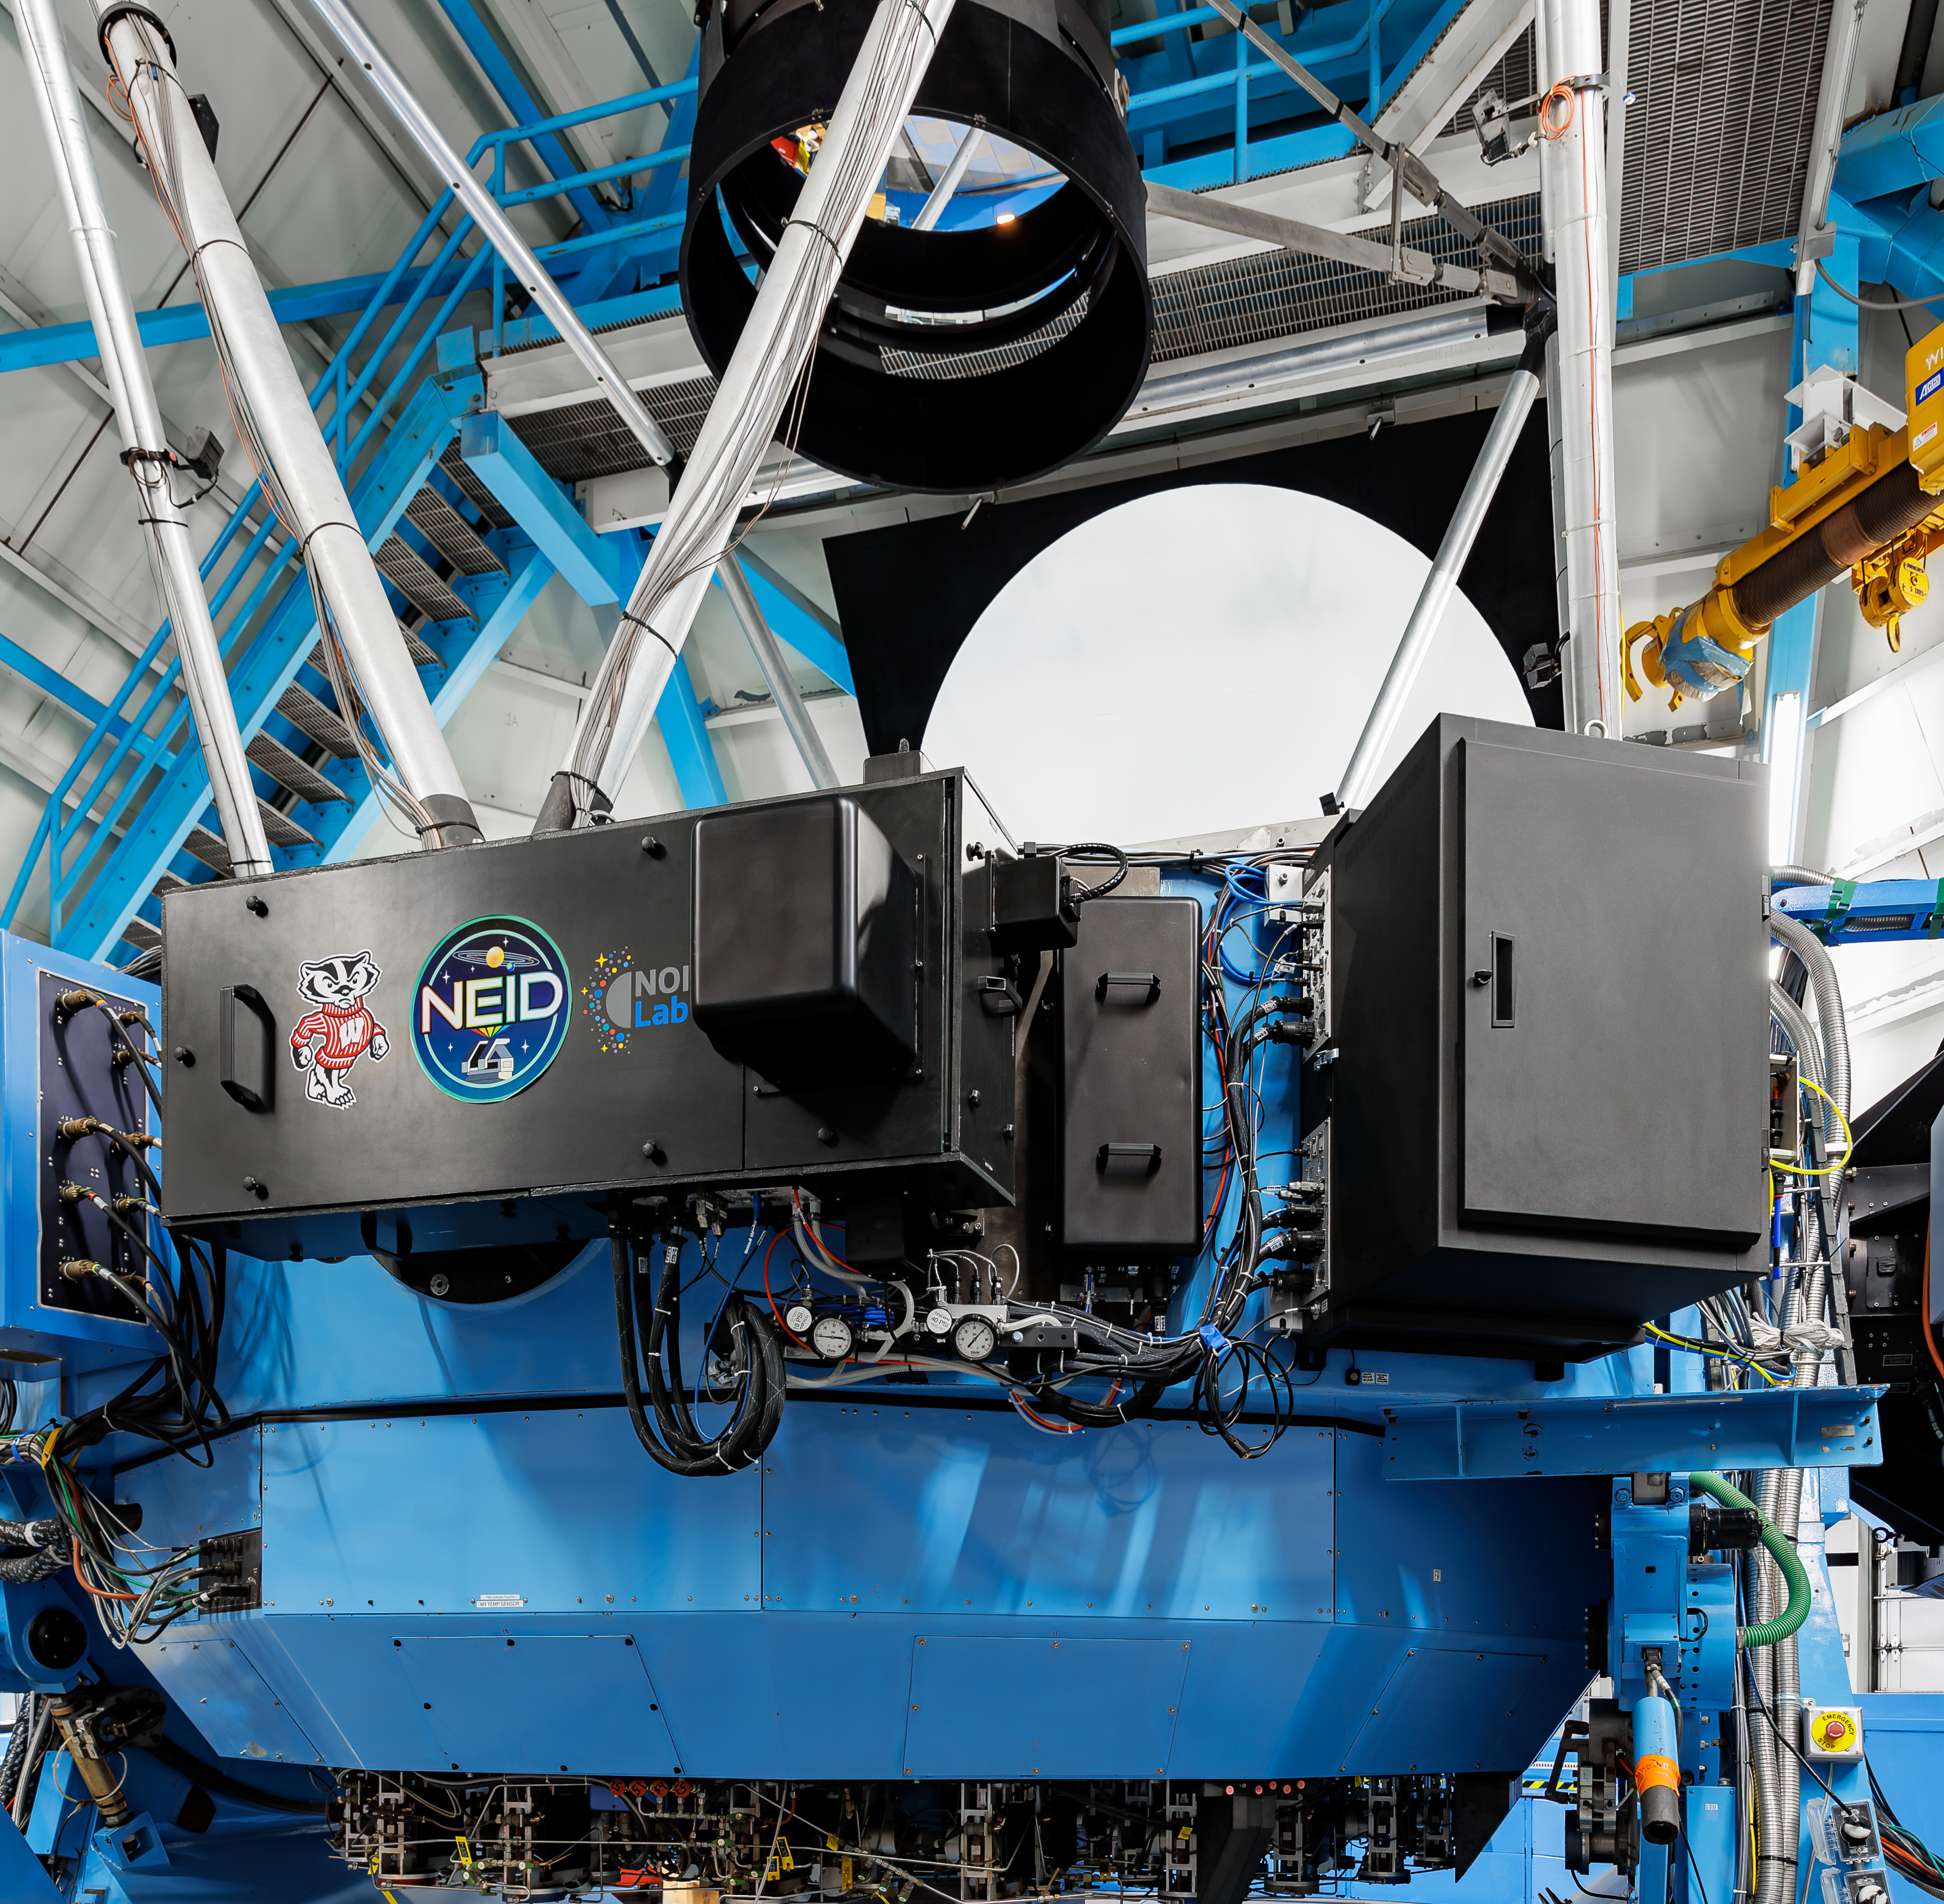

NEID on the WIYN 3.5-meter Telescope

The interior of the WIYN 3.5-meter Telescope, located at the U.S. National Science Foundation Kitt Peak National Observatory, a Program of NSF NOIRLab. This telescope hosts the NEID instrument, which is a state-of-the-art exoplanet-discovery machine.

Credit: KPNO/NOIRLab/NSF/AURA/J.Pollard